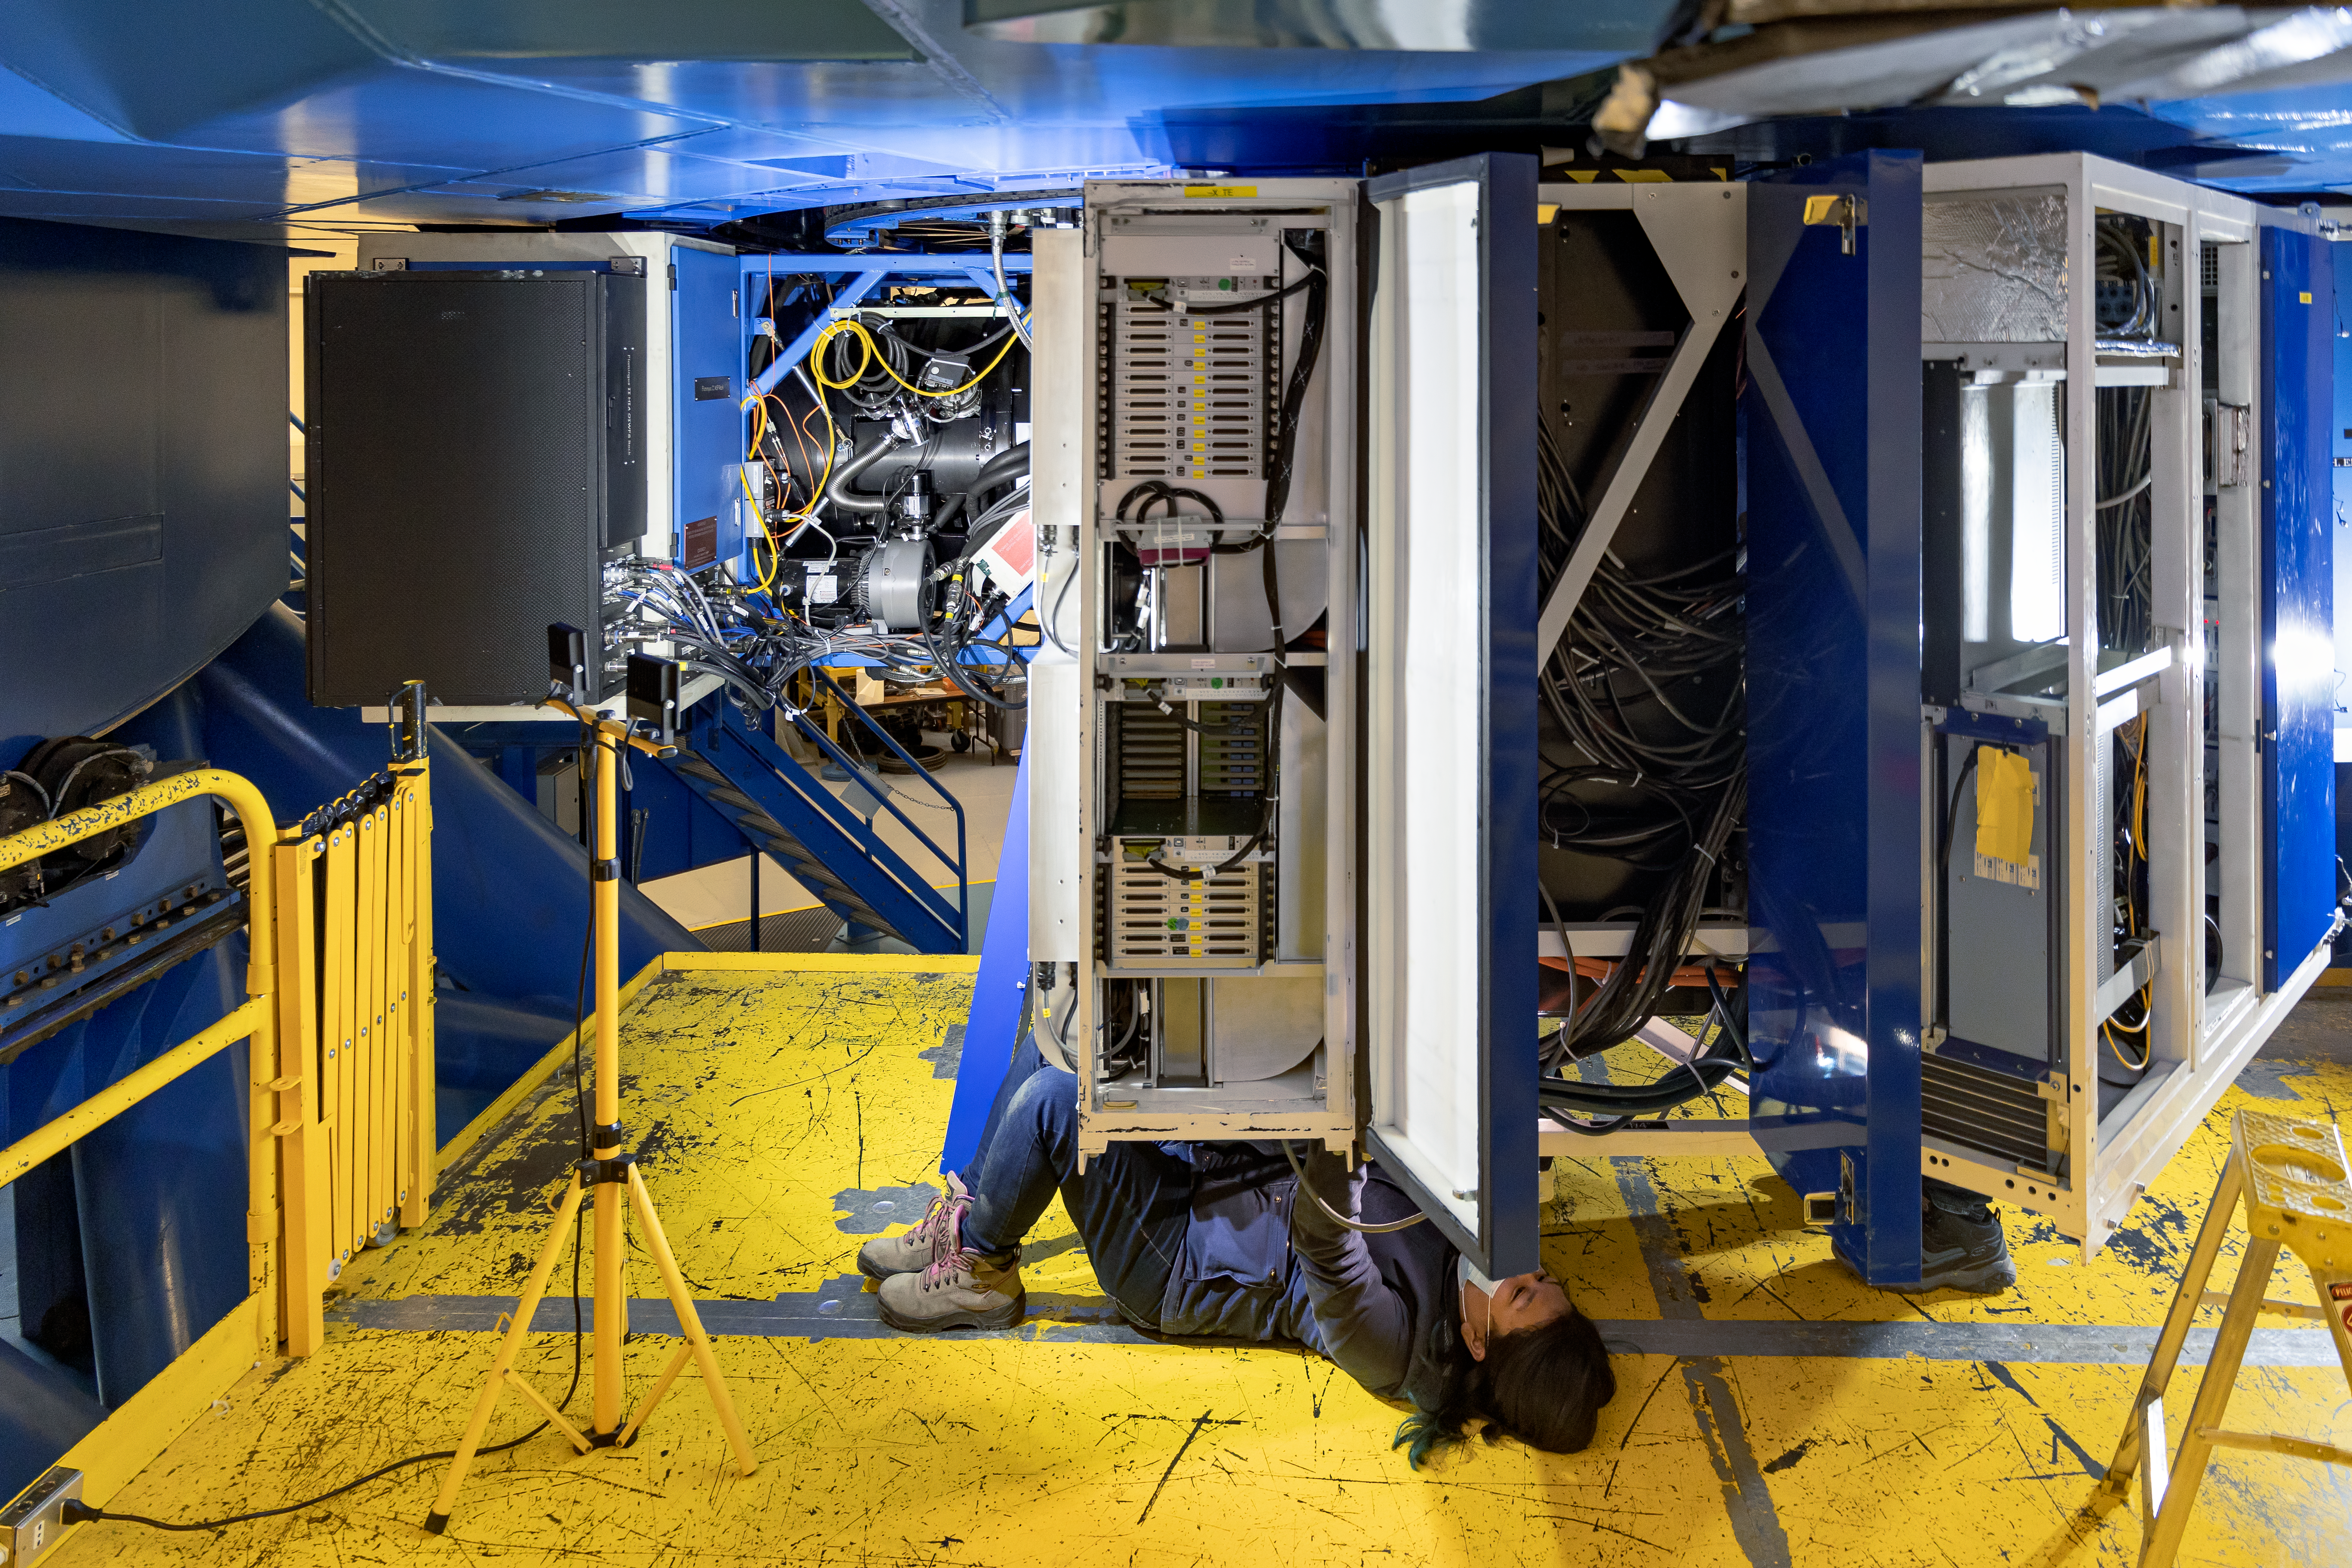

CANOPUS Maintenance

Credit: NOIRLab/AURA/NSF/D. Munizaga